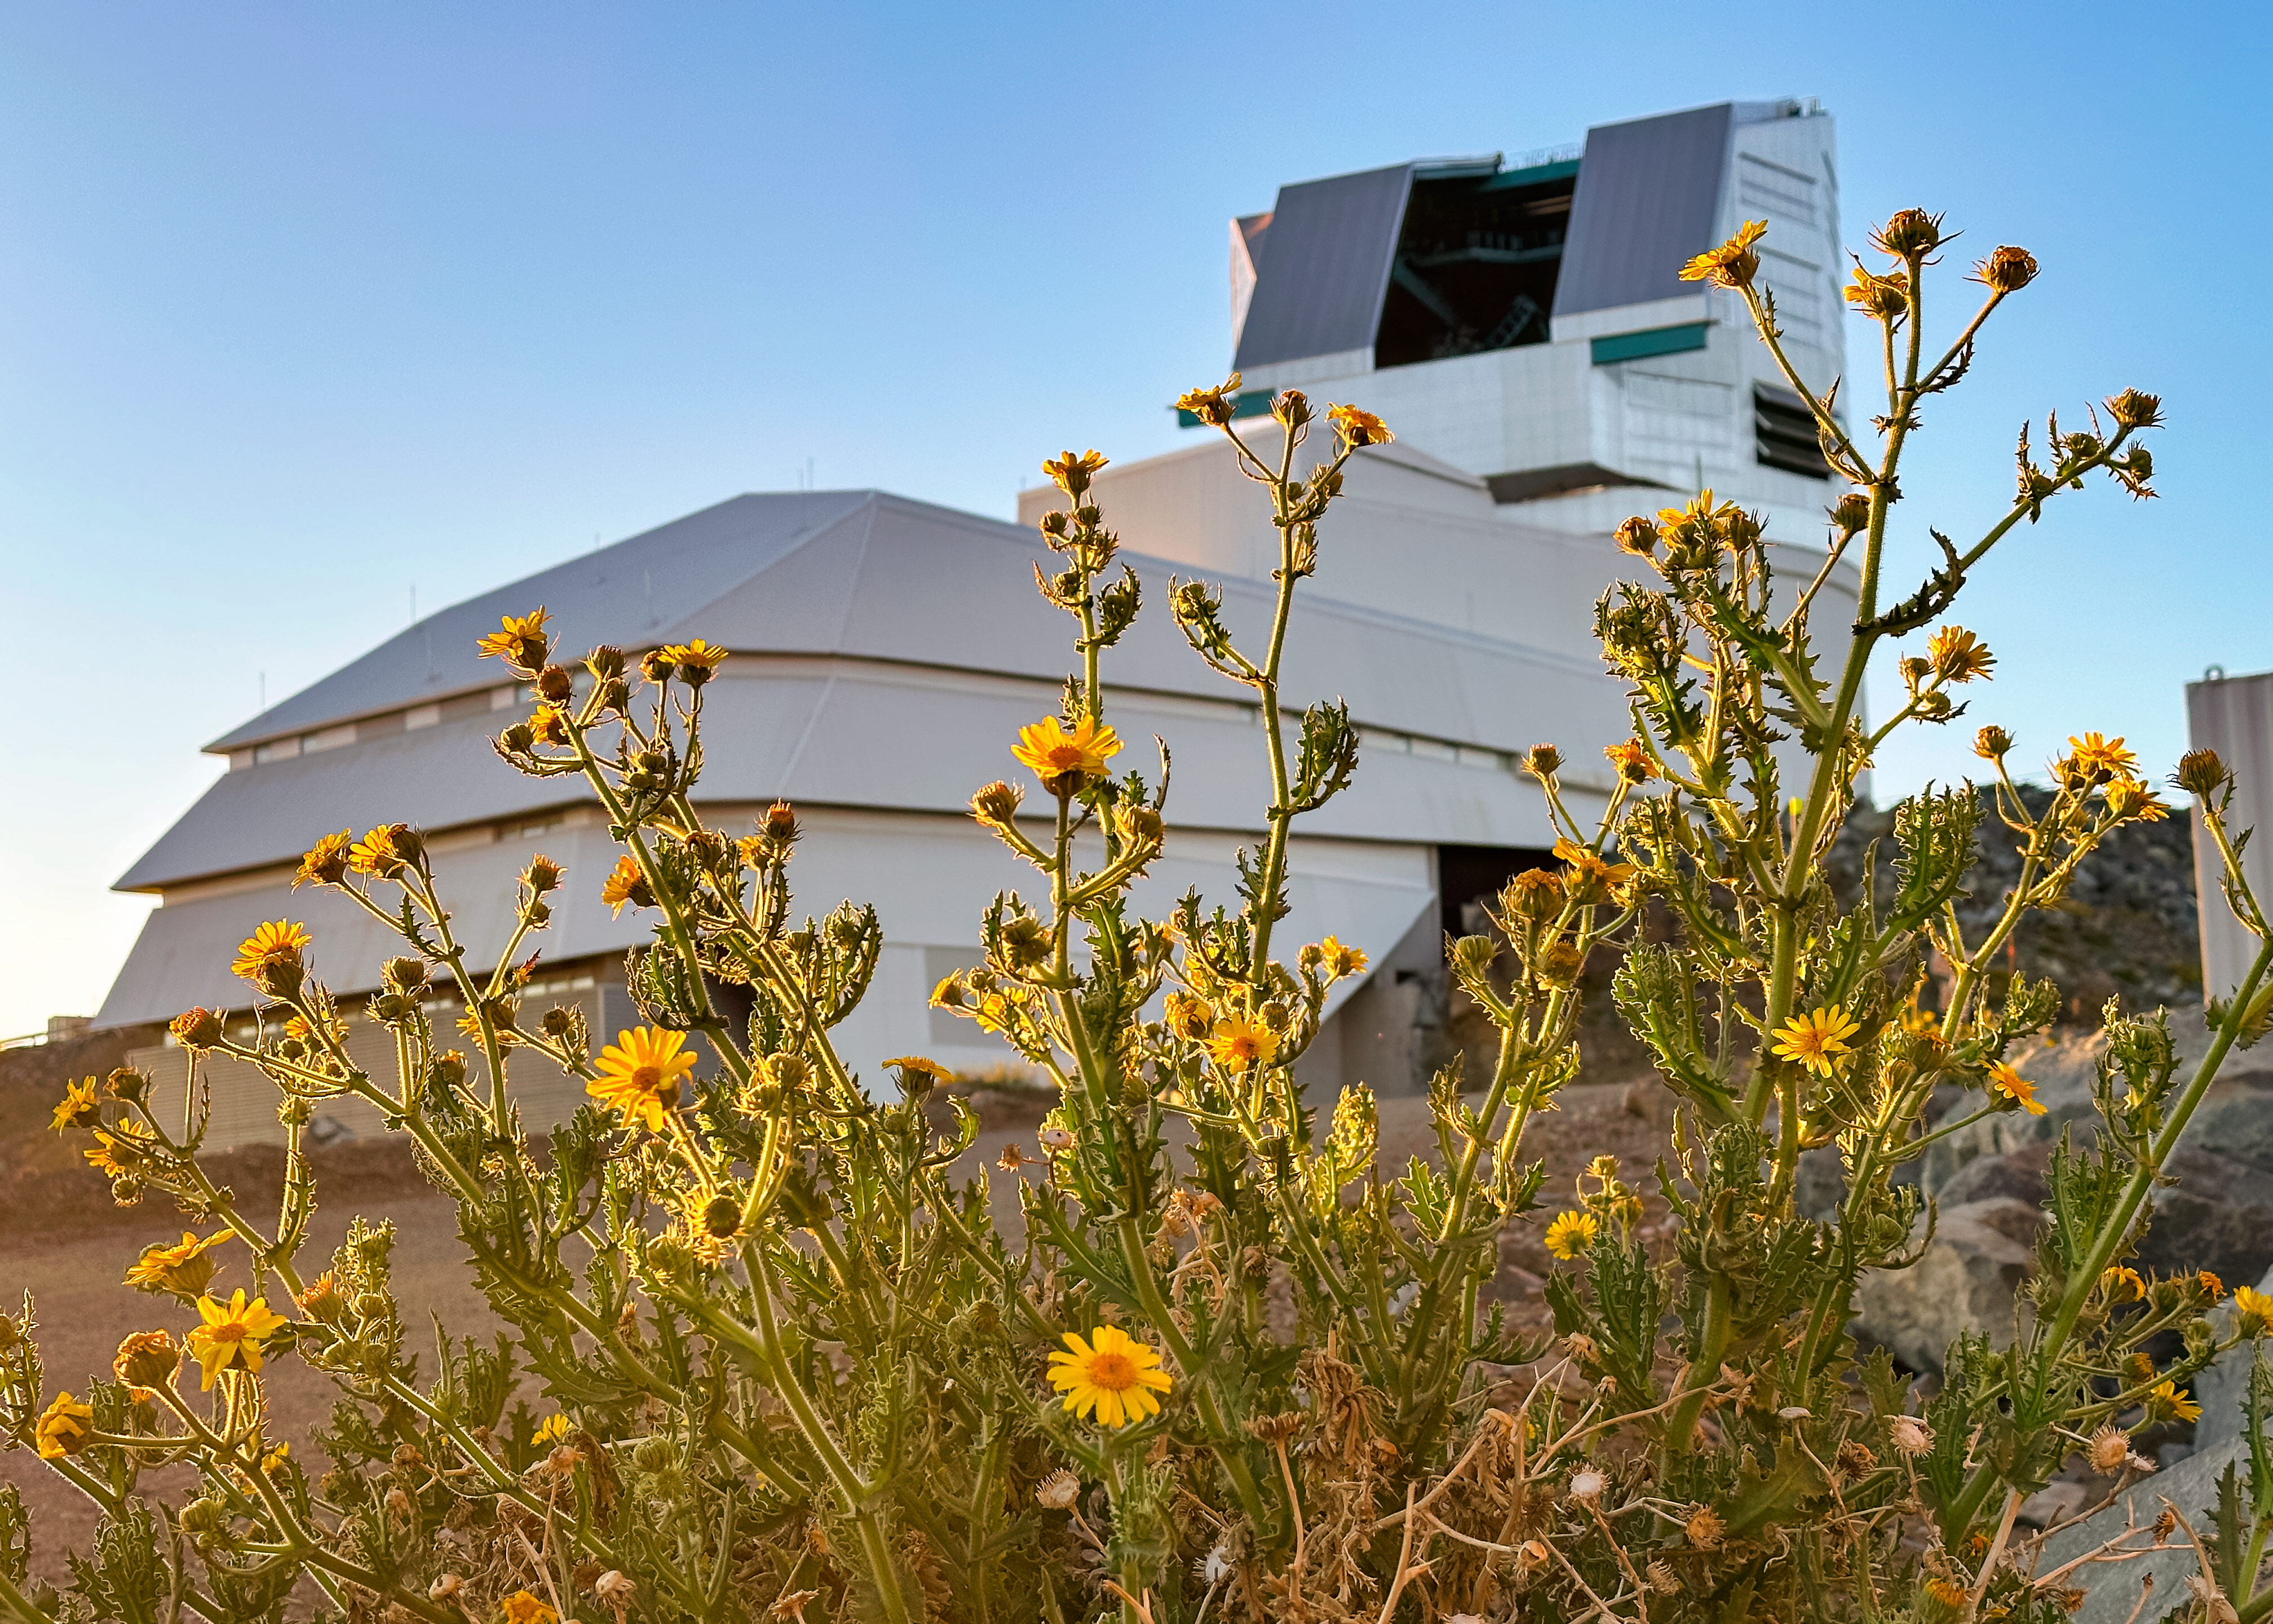

Rubin in Bloom

At NSF–DOE Vera C. Rubin Observatory in Chile, December brings summer light and blooming flowers, offering a unique seasonal view.

Credit: NSF–DOE Vera C. Rubin Observatory/NOIRLab/SLAC/AURA/A. Alexov